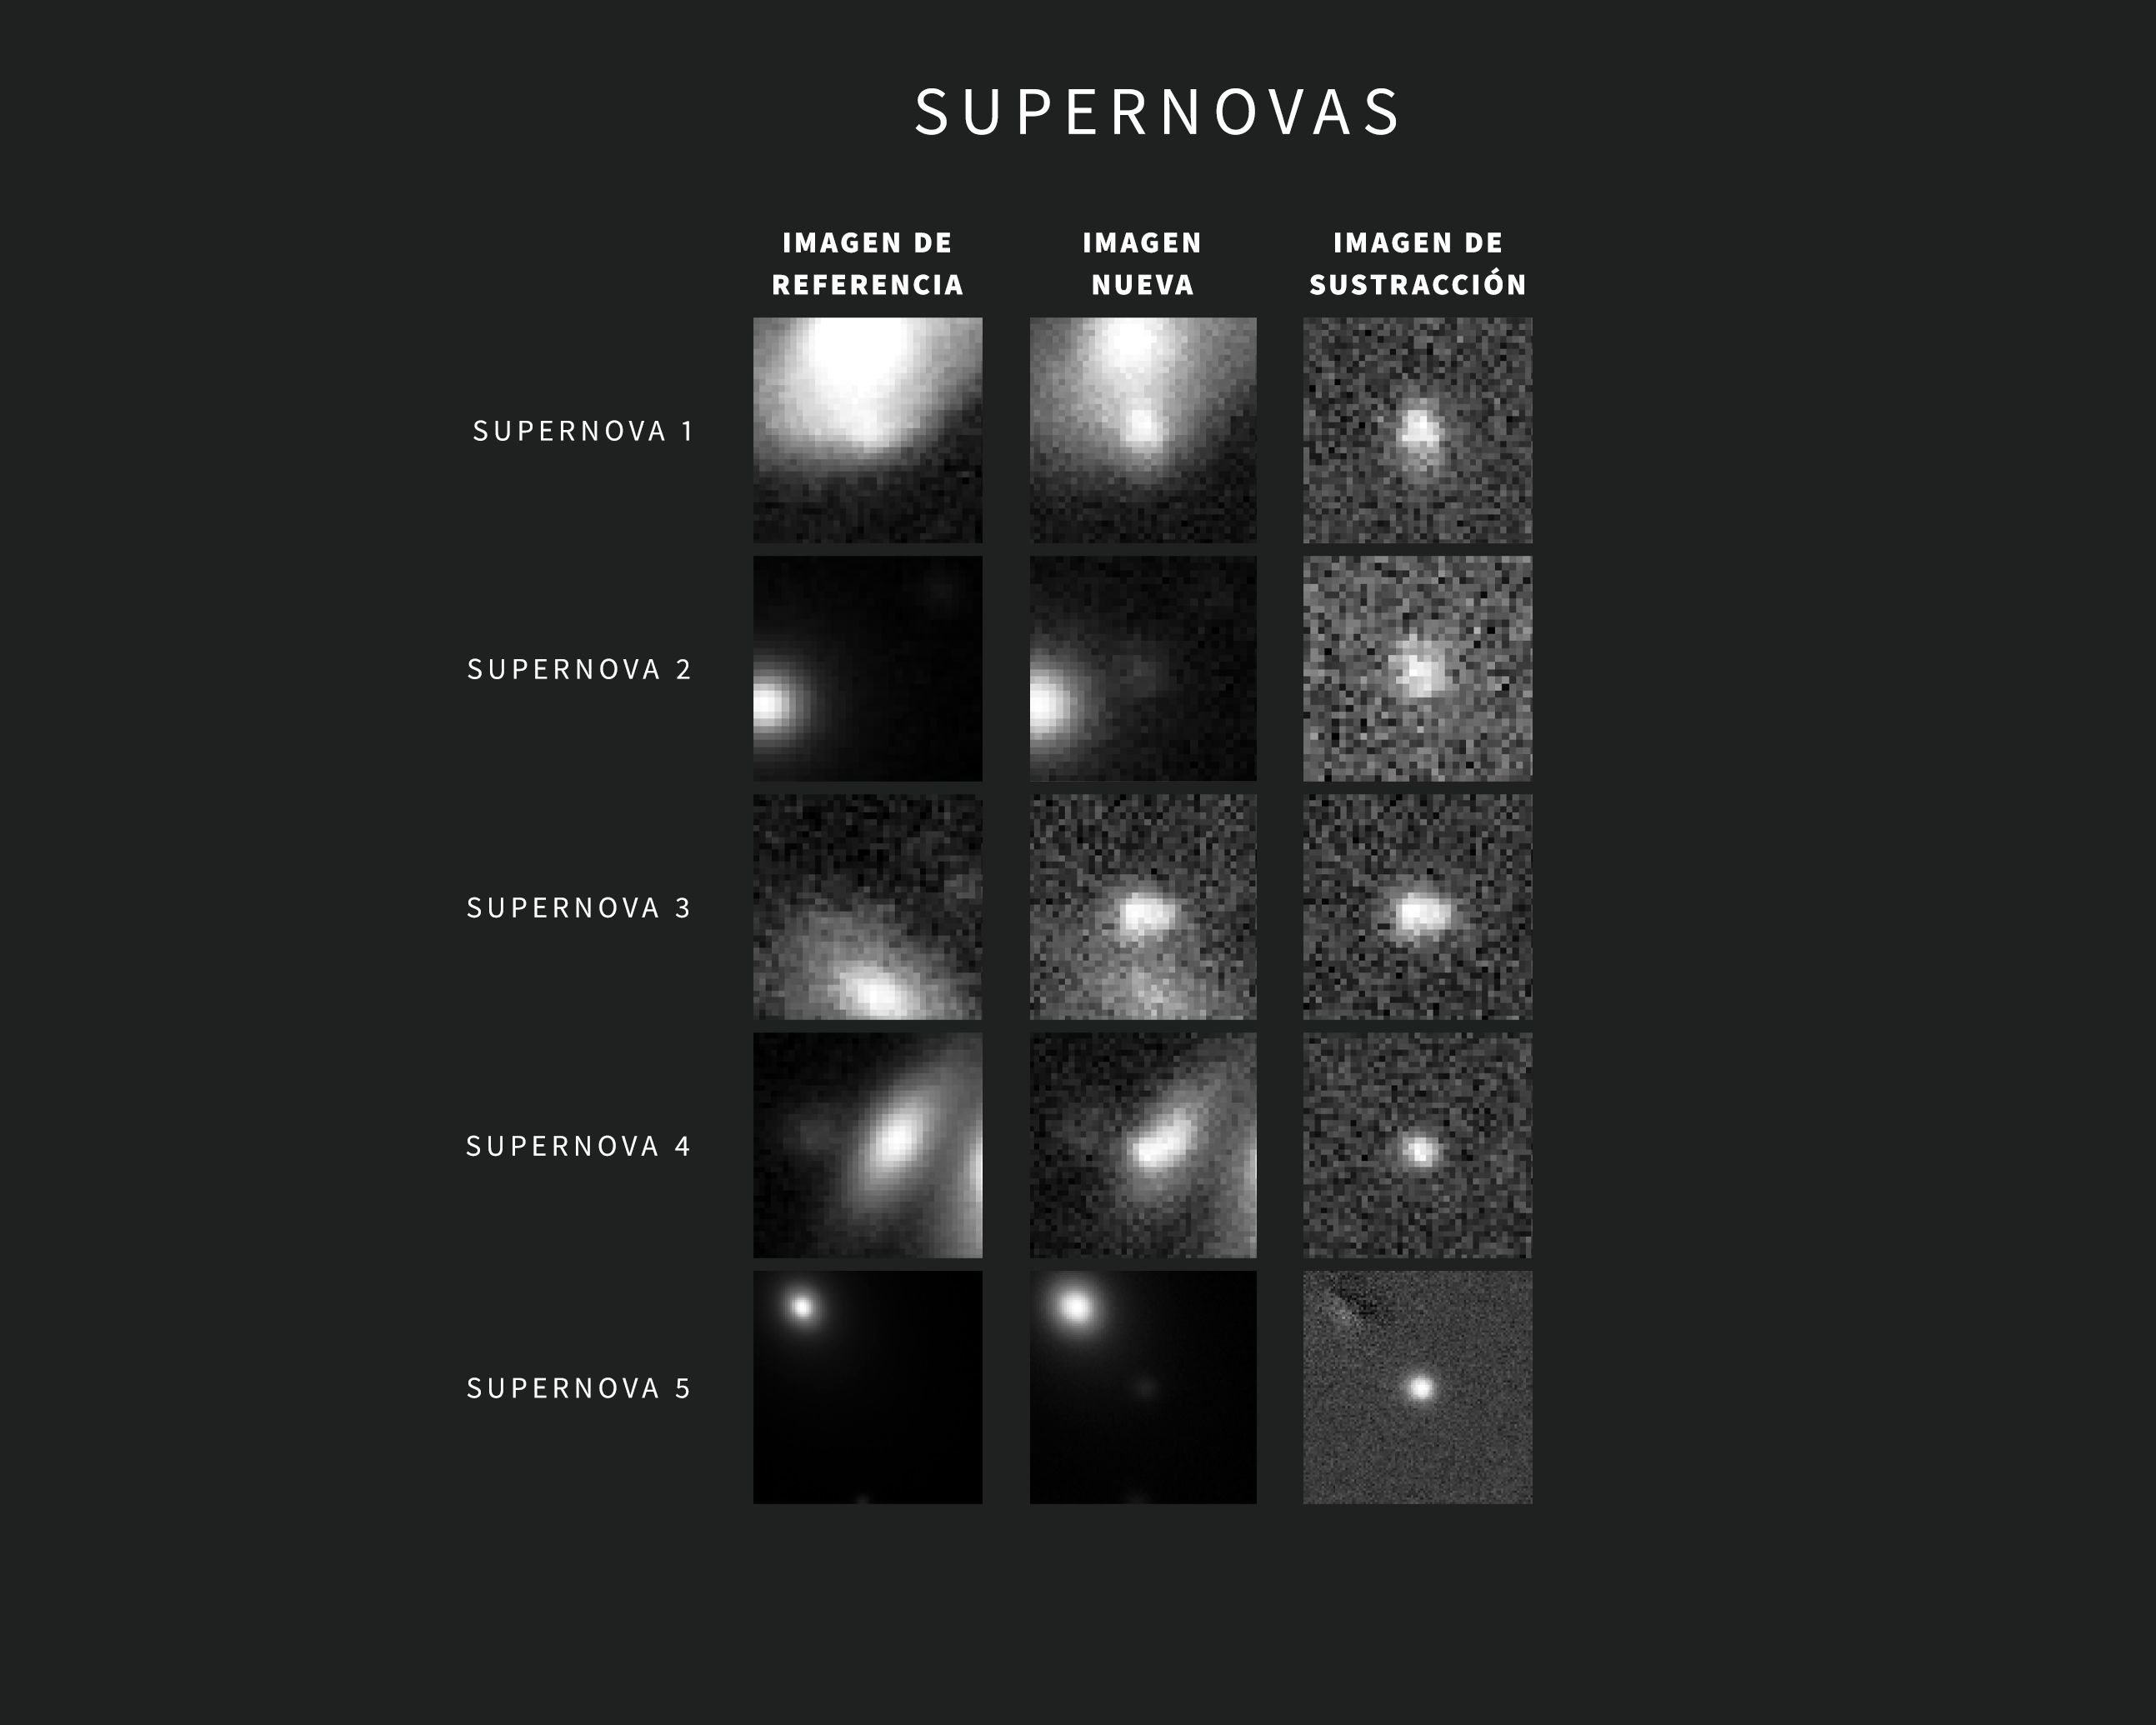

Ejemplos de Alertas de Supernovas del Observatorio Rubin de NSF–DOE

A medida que se obtienen nuevas imágenes, el sofisticado software del Observatorio Rubin las compara automáticamente con una imagen de referencia. La imagen de referencia —creada al combinar las imágenes anteriores de Rubin de la misma región del cielo tomadas con el mismo filtro— se “resta” de la imagen nueva, dejando visibles sólo los cambios detectados. Cada variación activa una alerta a los pocos minutos de capturar la imagen.

Esta recopilación contiene cinco ejemplos de alertas de Rubin para supernovas. Las imágenes se tomaron durante la puesta en servicio con la Cámara LSST. Cada alerta incluye tres imágenes “tipo recorte”: la de la izquierda muestra la imagen referencia, la del centro muestra la imagen nueva y la de la derecha muestra la imagen de sustracción. El objeto de interés para una alerta concreta está centrado en las imágenes. En el caso de la alerta de supernova que se muestra en la fila de abajo, los puntos brillantes en la esquina superior izquierda de las imágenes de referencia y de la imagen nueva corresponden al centro de la galaxia anfitriona de la supernova. La supernova en sí, que no se ve en la imagen de referencia, se revela con claridad en el centro de la imagen de sustracción.

Credit: Observatorio Vera C. Rubin de NSF-DOE/NOIRLab/SLAC/AURA Agradecimientos: Las imágenes de alerta con clasificaciones fueron proporcionadas por ALeRCE y Lasair.